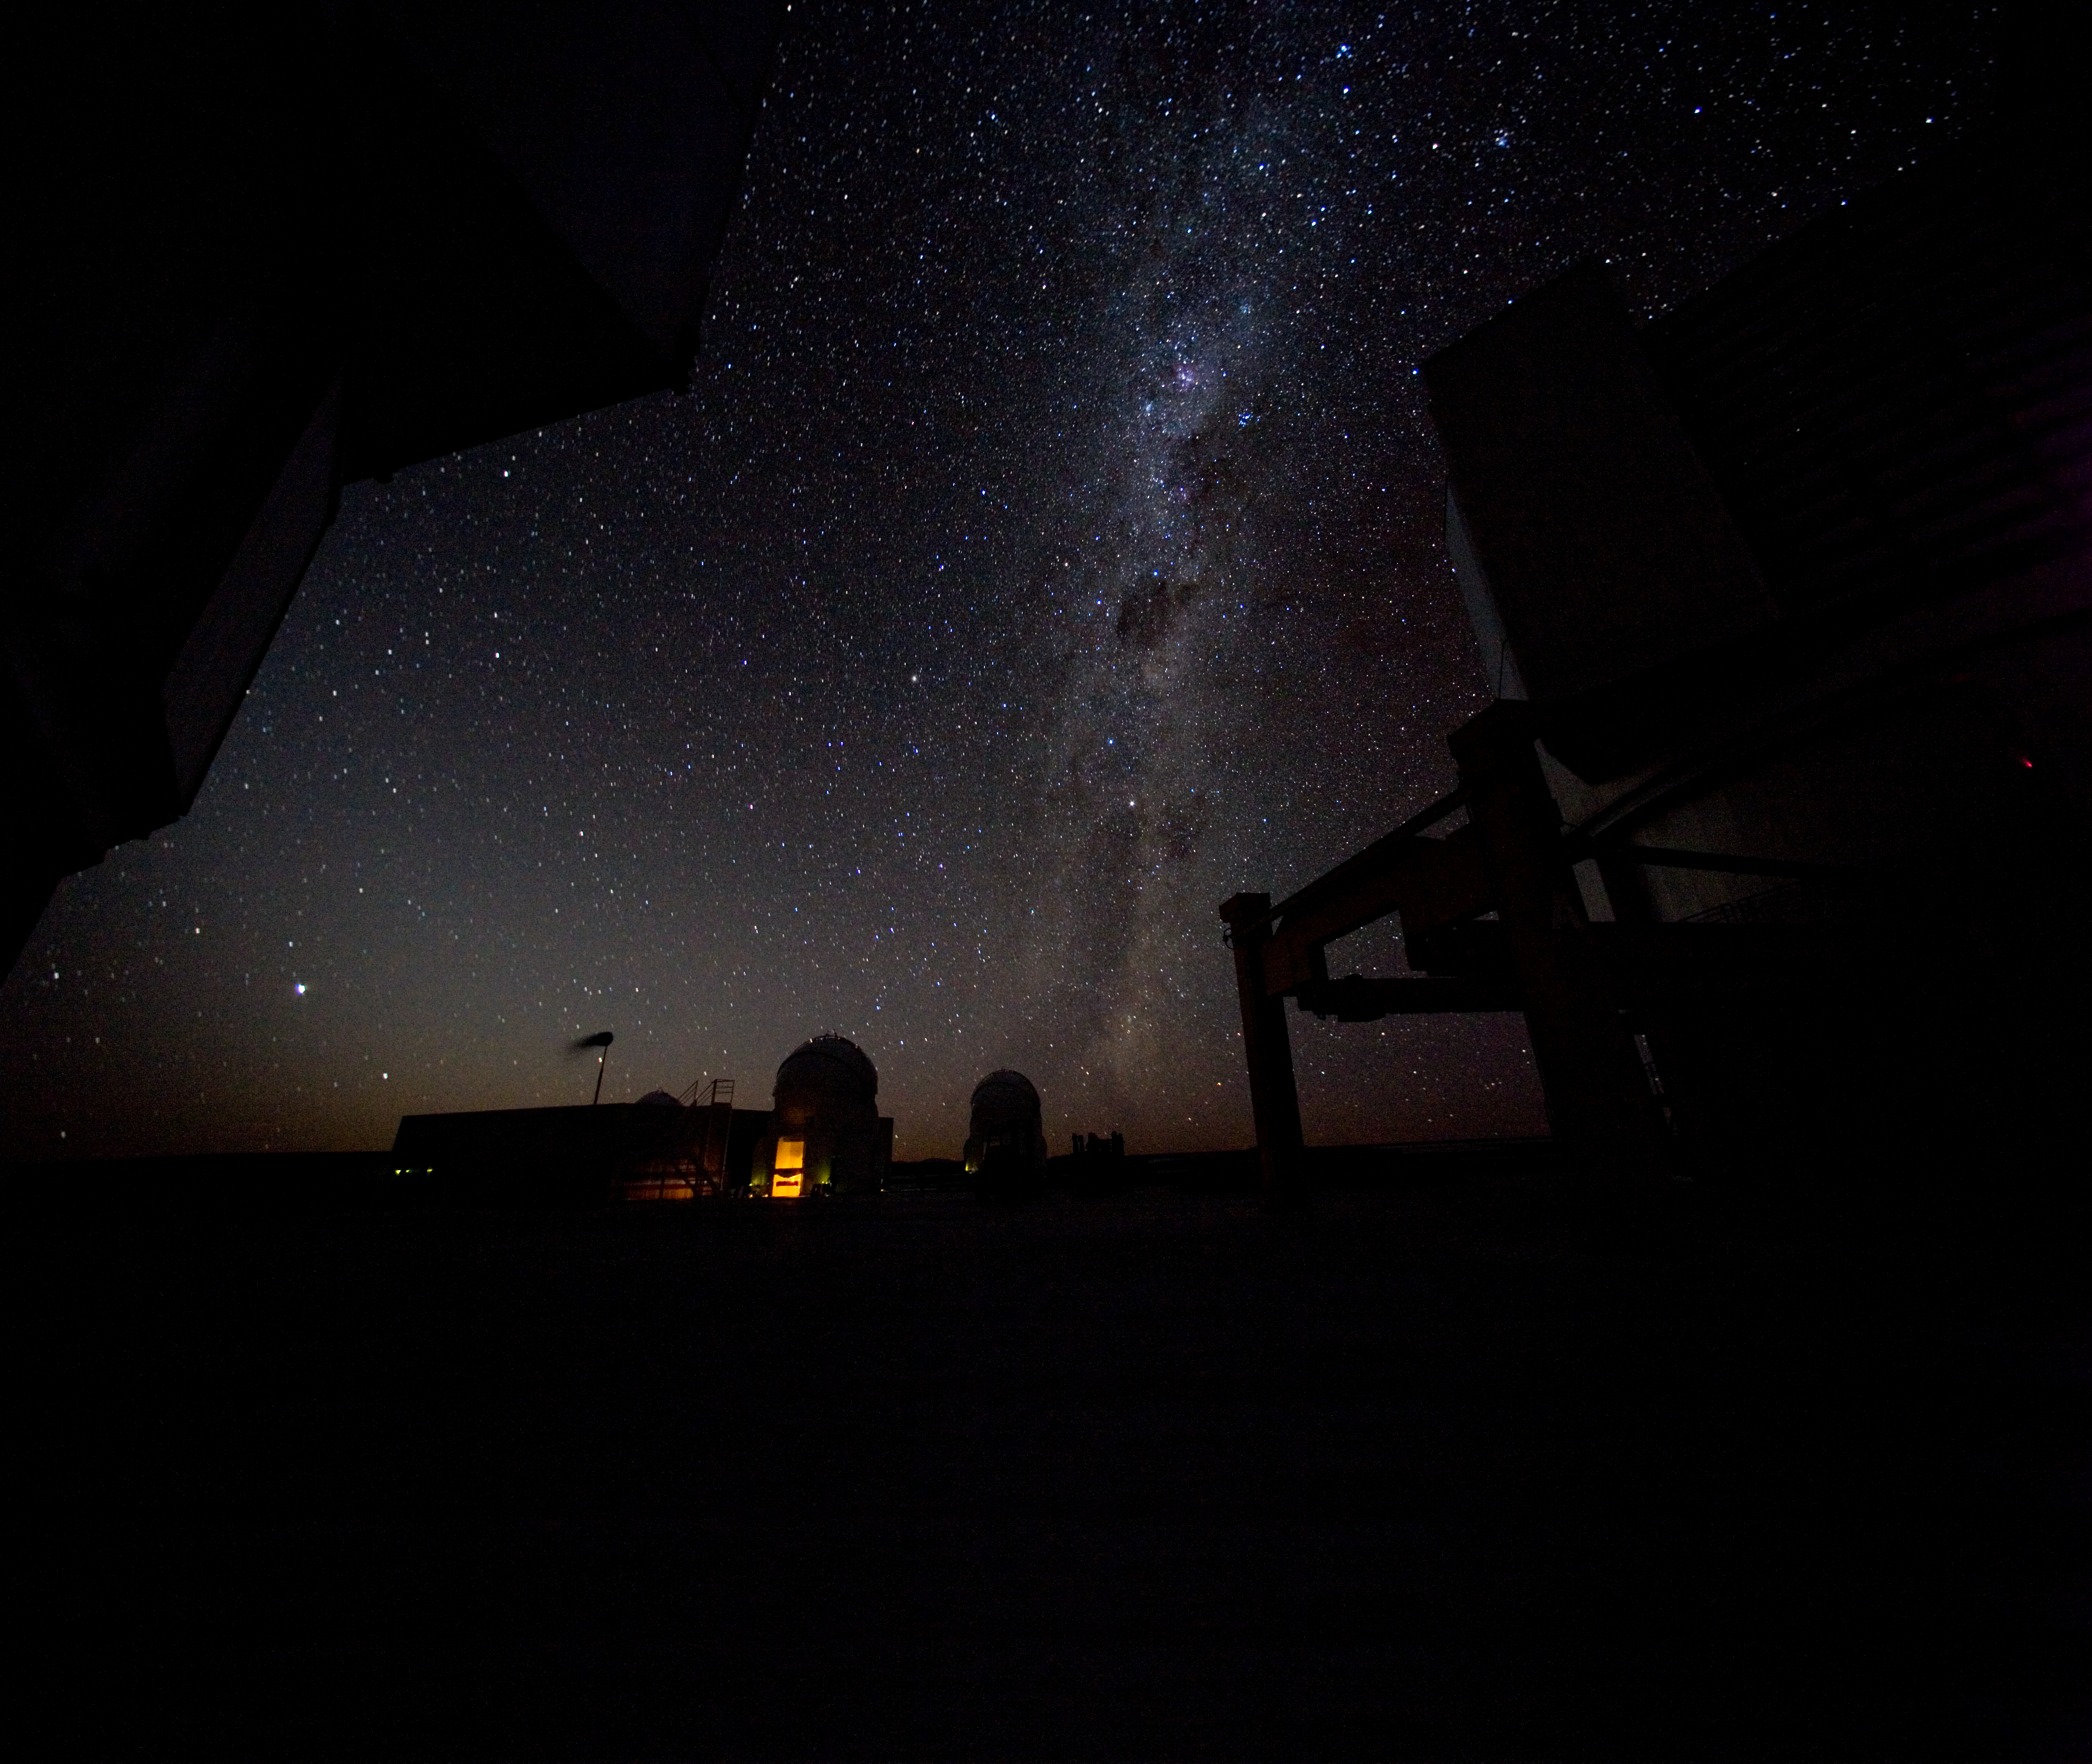

Milky Way over Paranal *

The Milky Way gleams over Paranal, site of ESO's Very Large Telescope (VLT). Two of the 1.8-m Auxiliary Telescopes (ATs) with their round covers are visible in the distance, as well as the Very Large Telescope Interferometry (VLTI) lab. Looming in the foreground are two of the 8.2-m Unit Telescopes (UTs).

Credit: ESO/H.H.Heyer